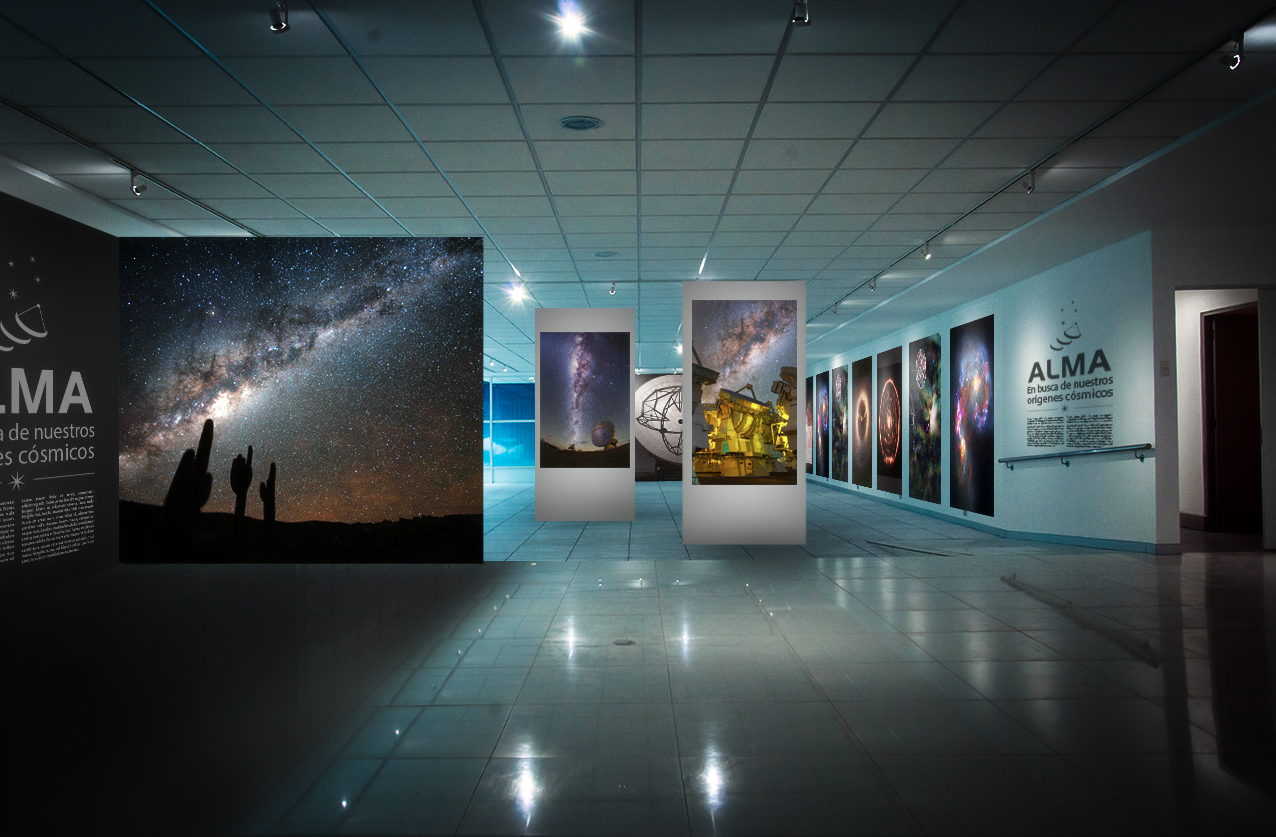

ALMA exhibition opens in Santiago

Impressive photographs and videos showing the Atacama Large Millimeter/submillimeter Array take centre stage at the free exhibition, ALMA, exploring our cosmic origins, held at the Espacio Fundación Telefónica, Santiago, Chile, between 7 October 2015 and 3 January 2016.

The exhibition, which is divided into four sections, will describe the innermost workings of the most powerful ground-based observatory in history. It will explore the story behind its development and construction in addition to explaining what ALMA has already discovered about our cosmic origins.

Credit: ALMA (ESO/NOAJ/NRAO), A. Peredo